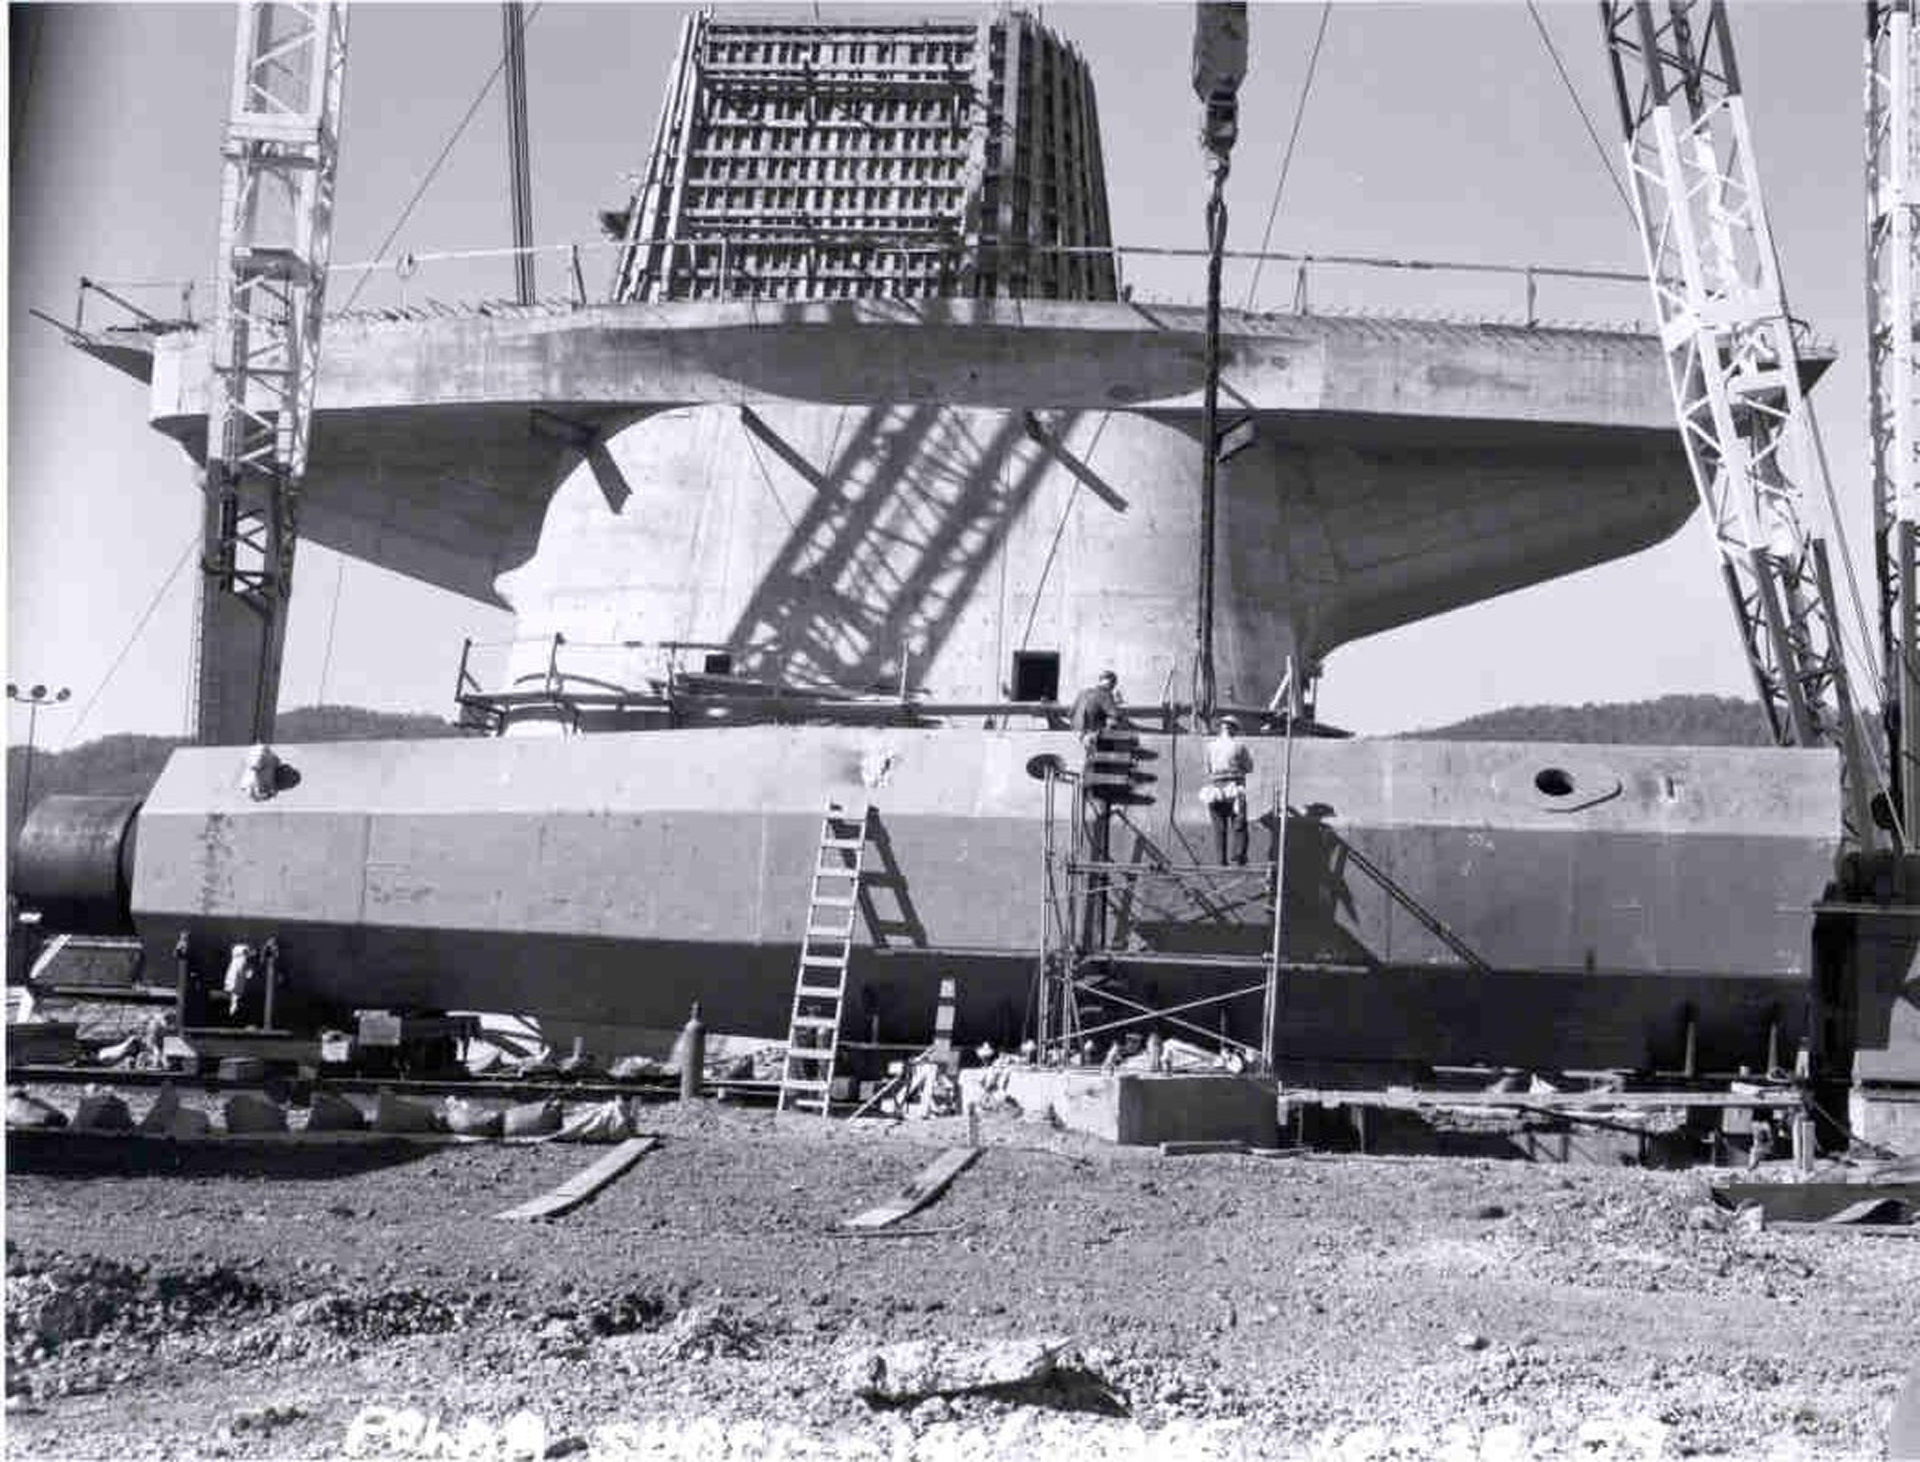

Reuse, Recycle

The original polar shaft of the 140-foot (43-meter) telescope in Green Bank, West Virginia was a welded steel unit delivered in 1959. A 22-foot wide welded steel bearing was meant to attach to the end to form the spin axis of the telescope; however, small cracks were discovered throughout the sphere. By 1962, and after many heated debates and re-evaluations, these welded steel designs were abandoned. The steel from the sphere was taken to Long Island to shield the particle accelerator at Brookhaven National Laboratory, and this shaft was installed as a culvert under one of the roads at our observatory.

Credit: NRAO/AUI/NSF